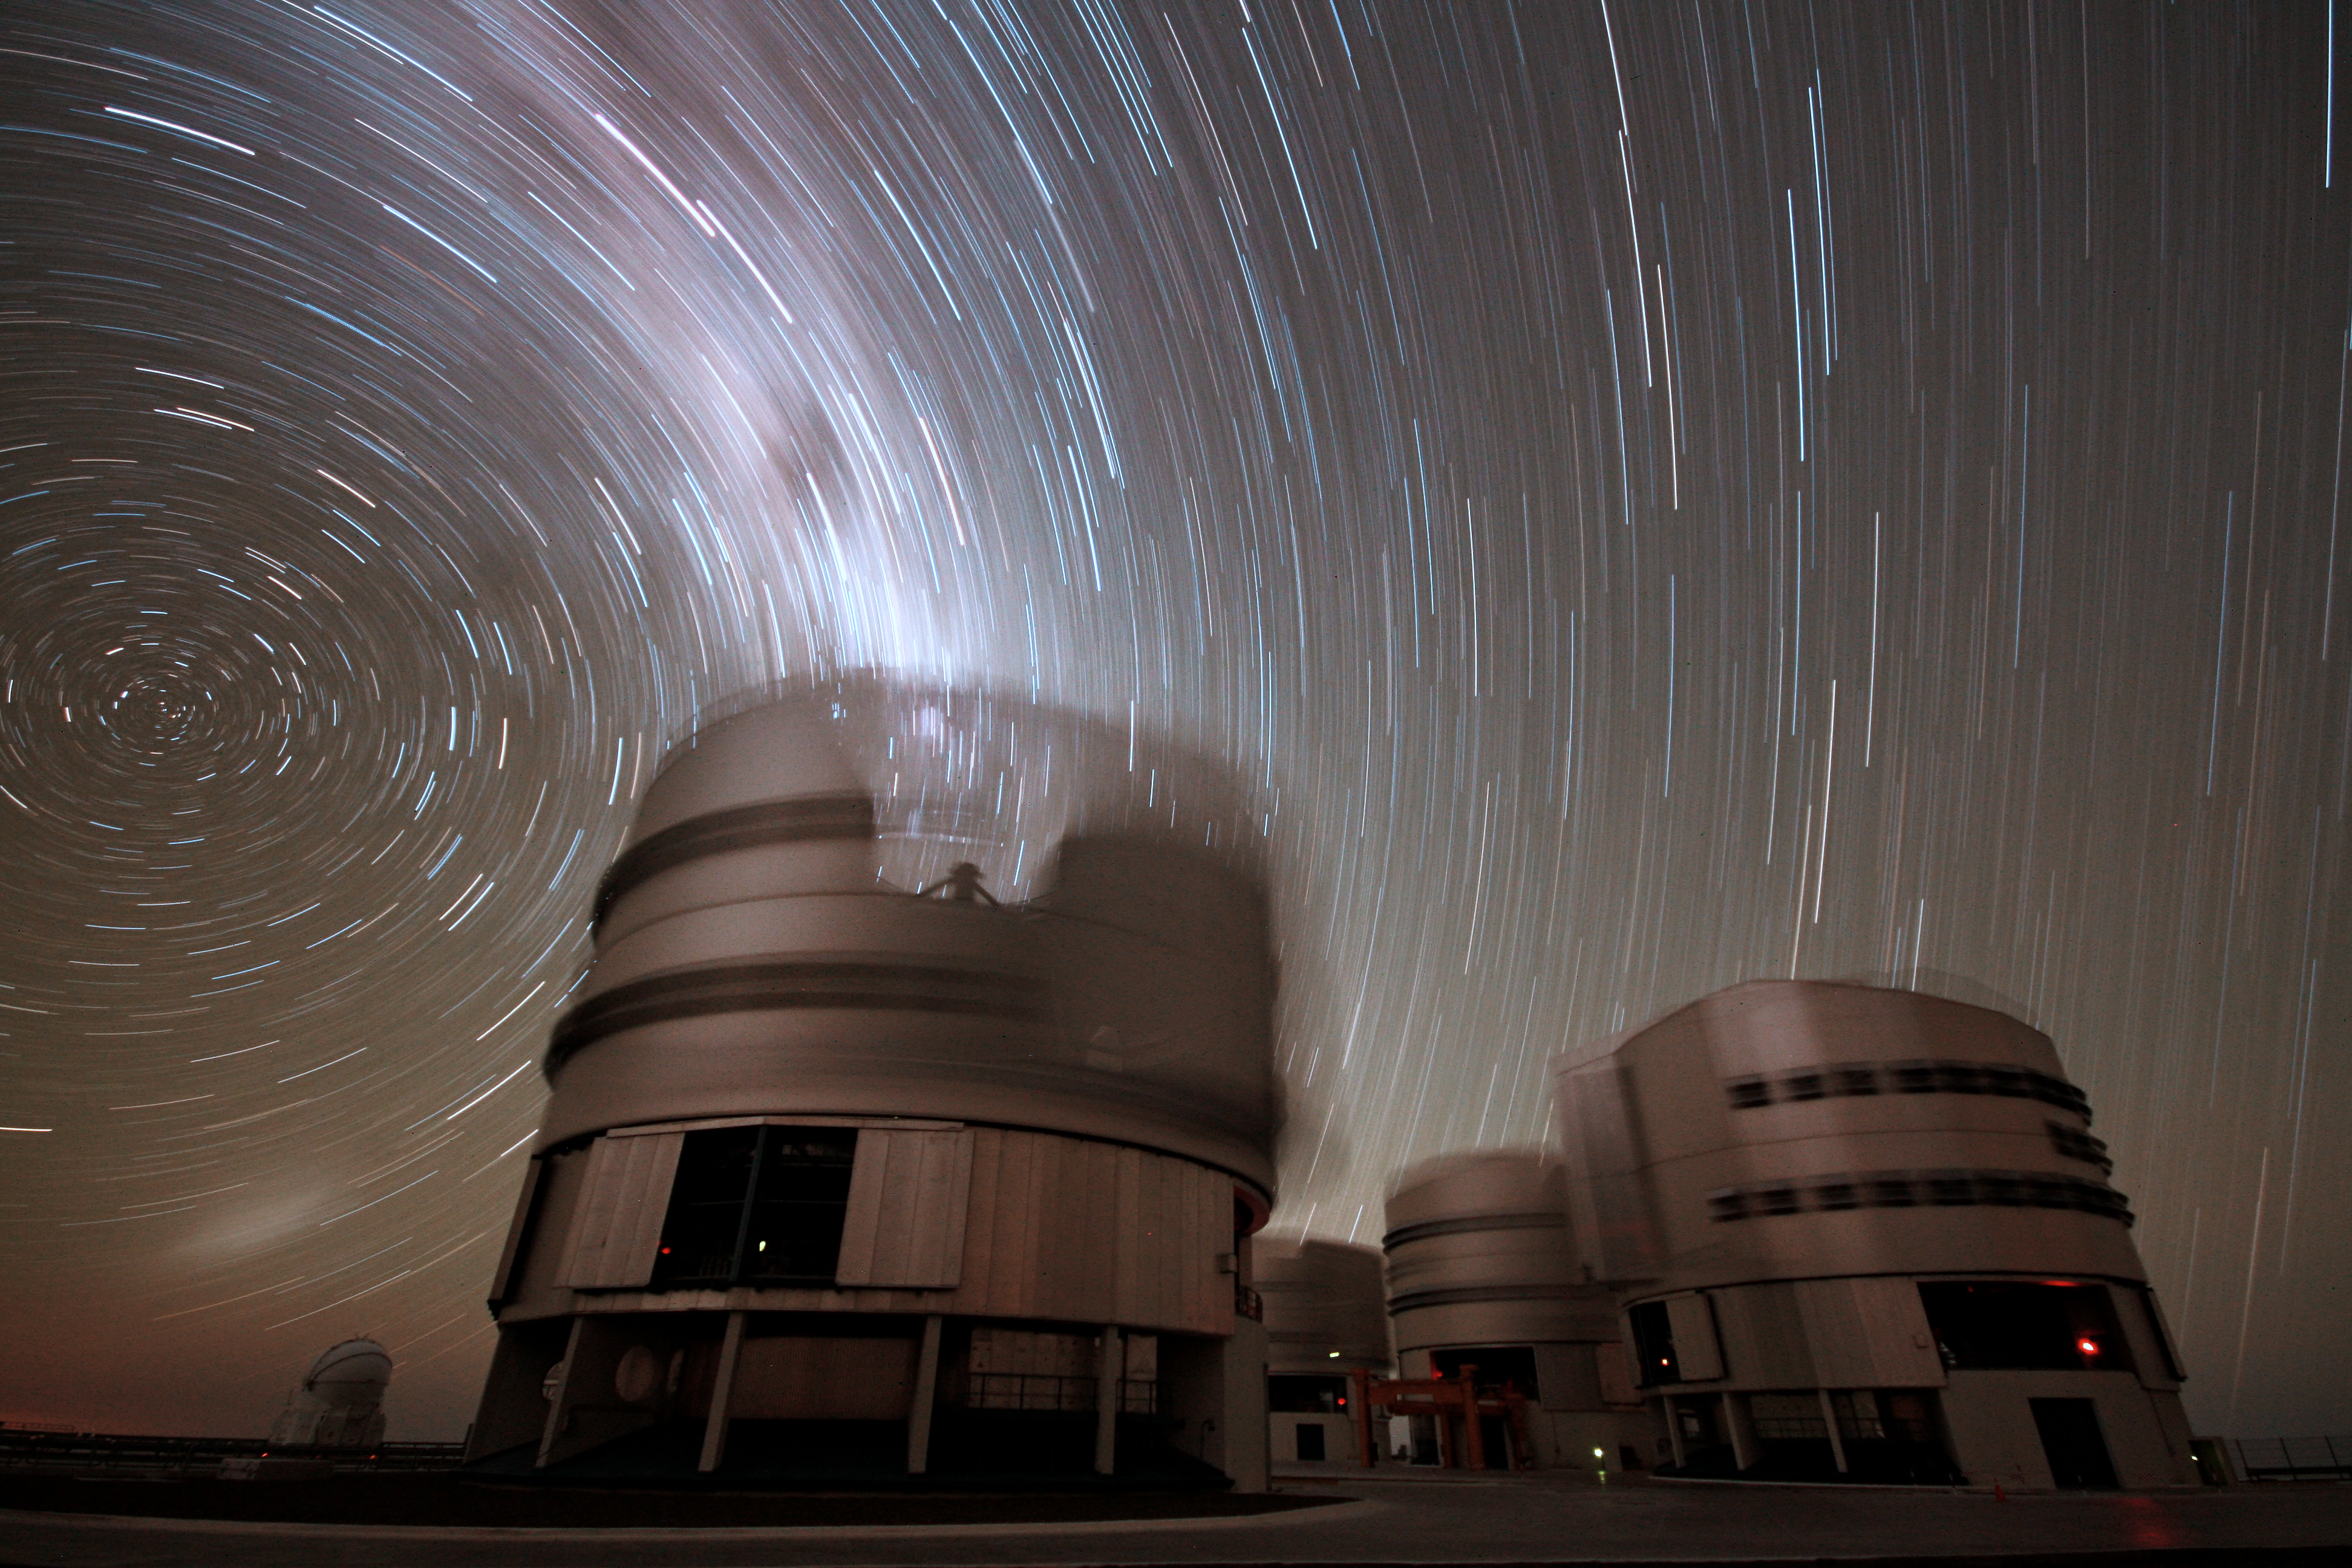

Startrails over Cerro Paranal in 1987

A view of Paranal from May 1987.

Credit: ESO